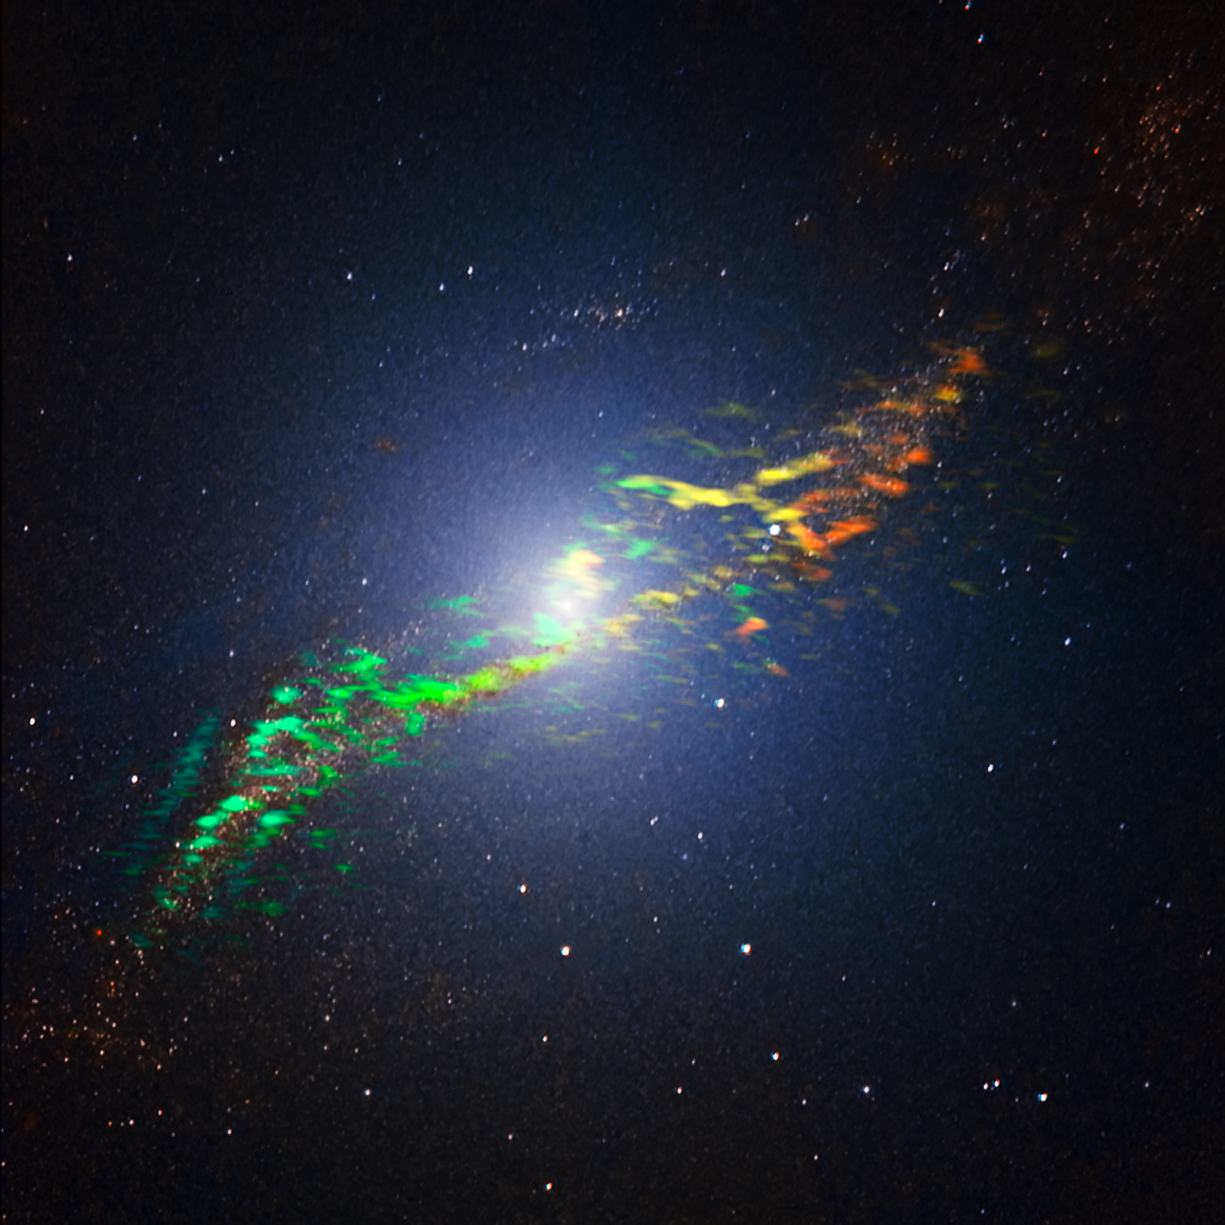

The radio galaxy Centaurus A, as seen by ALMA

This new image of Centaurus A combines ALMA and near-infrared observations of the massive elliptical radio galaxy. The new ALMA observations, shown in a range of green, yellow and orange colours, reveal the position and motion of the clouds of gas in the galaxy. They are the sharpest and most sensitive such observations ever made.

ALMA was tuned to detect signals with a wavelength around 1.3 millimetres, emitted by molecules of carbon monoxide gas. The motion of the gas in the galaxy causes slight changes to this wavelength, due to the Doppler effect. The motion is shown in this image as changes in colour. Greener features trace gas coming towards us while more orange features depict gas moving away. We can see that the gas to the left of the centre is moving towards us, while the gas to the right of the centre is moving away from us, indicating that the gas is orbiting around the galaxy.

The ALMA observations are overlaid on a near-infrared image of Centaurus A obtained with the SOFI instrument attached to the ESO New Technology Telescope (NTT).

Credit: ALMA (ESO/NAOJ/NRAO); Y. Beletsky (LCO)/ESO